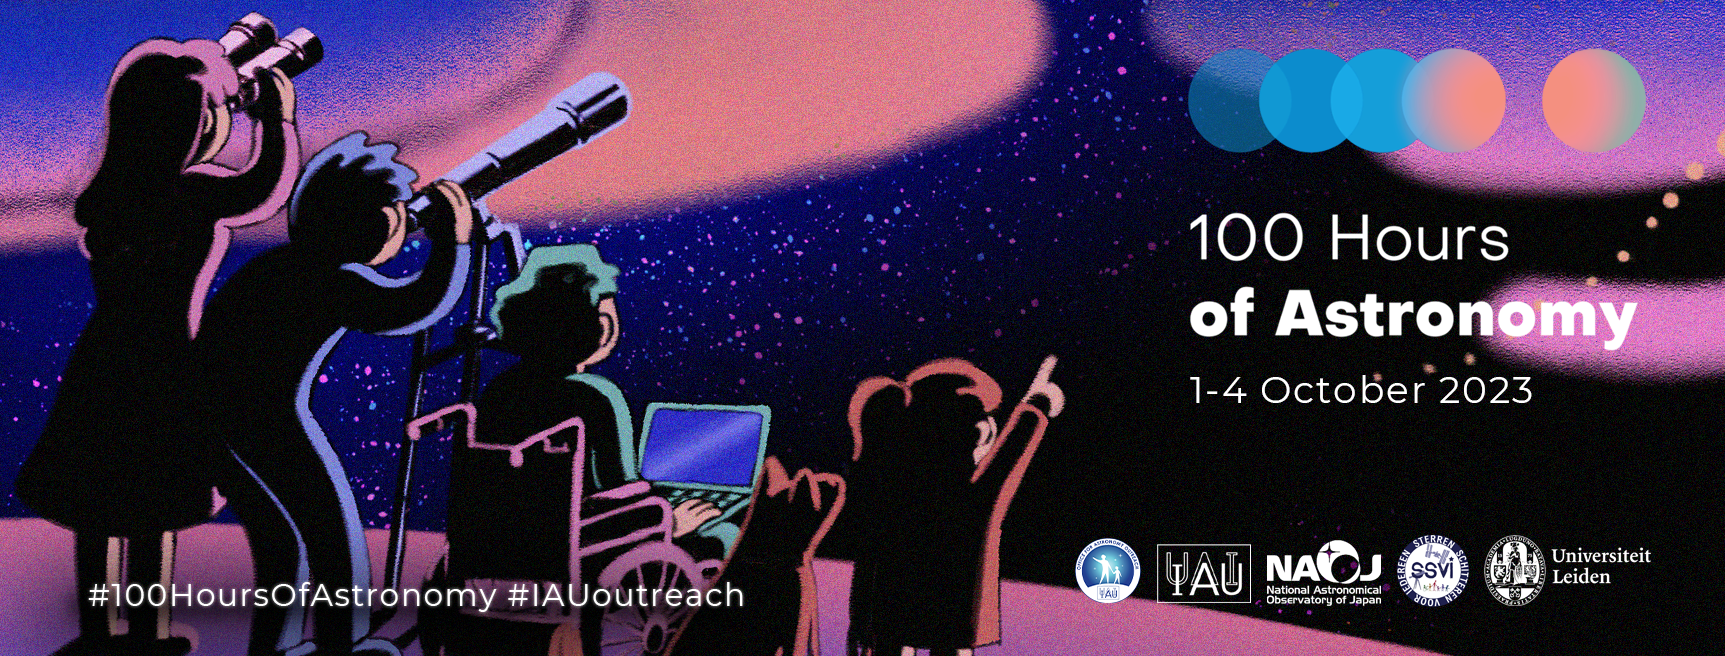

100 Hours of Astronomy 2023

From 1 to 4 October 2023, the IAU Office for Astronomy Outreach (OAO) will hold a 100-hour, round-the-clock, round-the-globe celebration of astronomy.

Credit: IAU/OAO